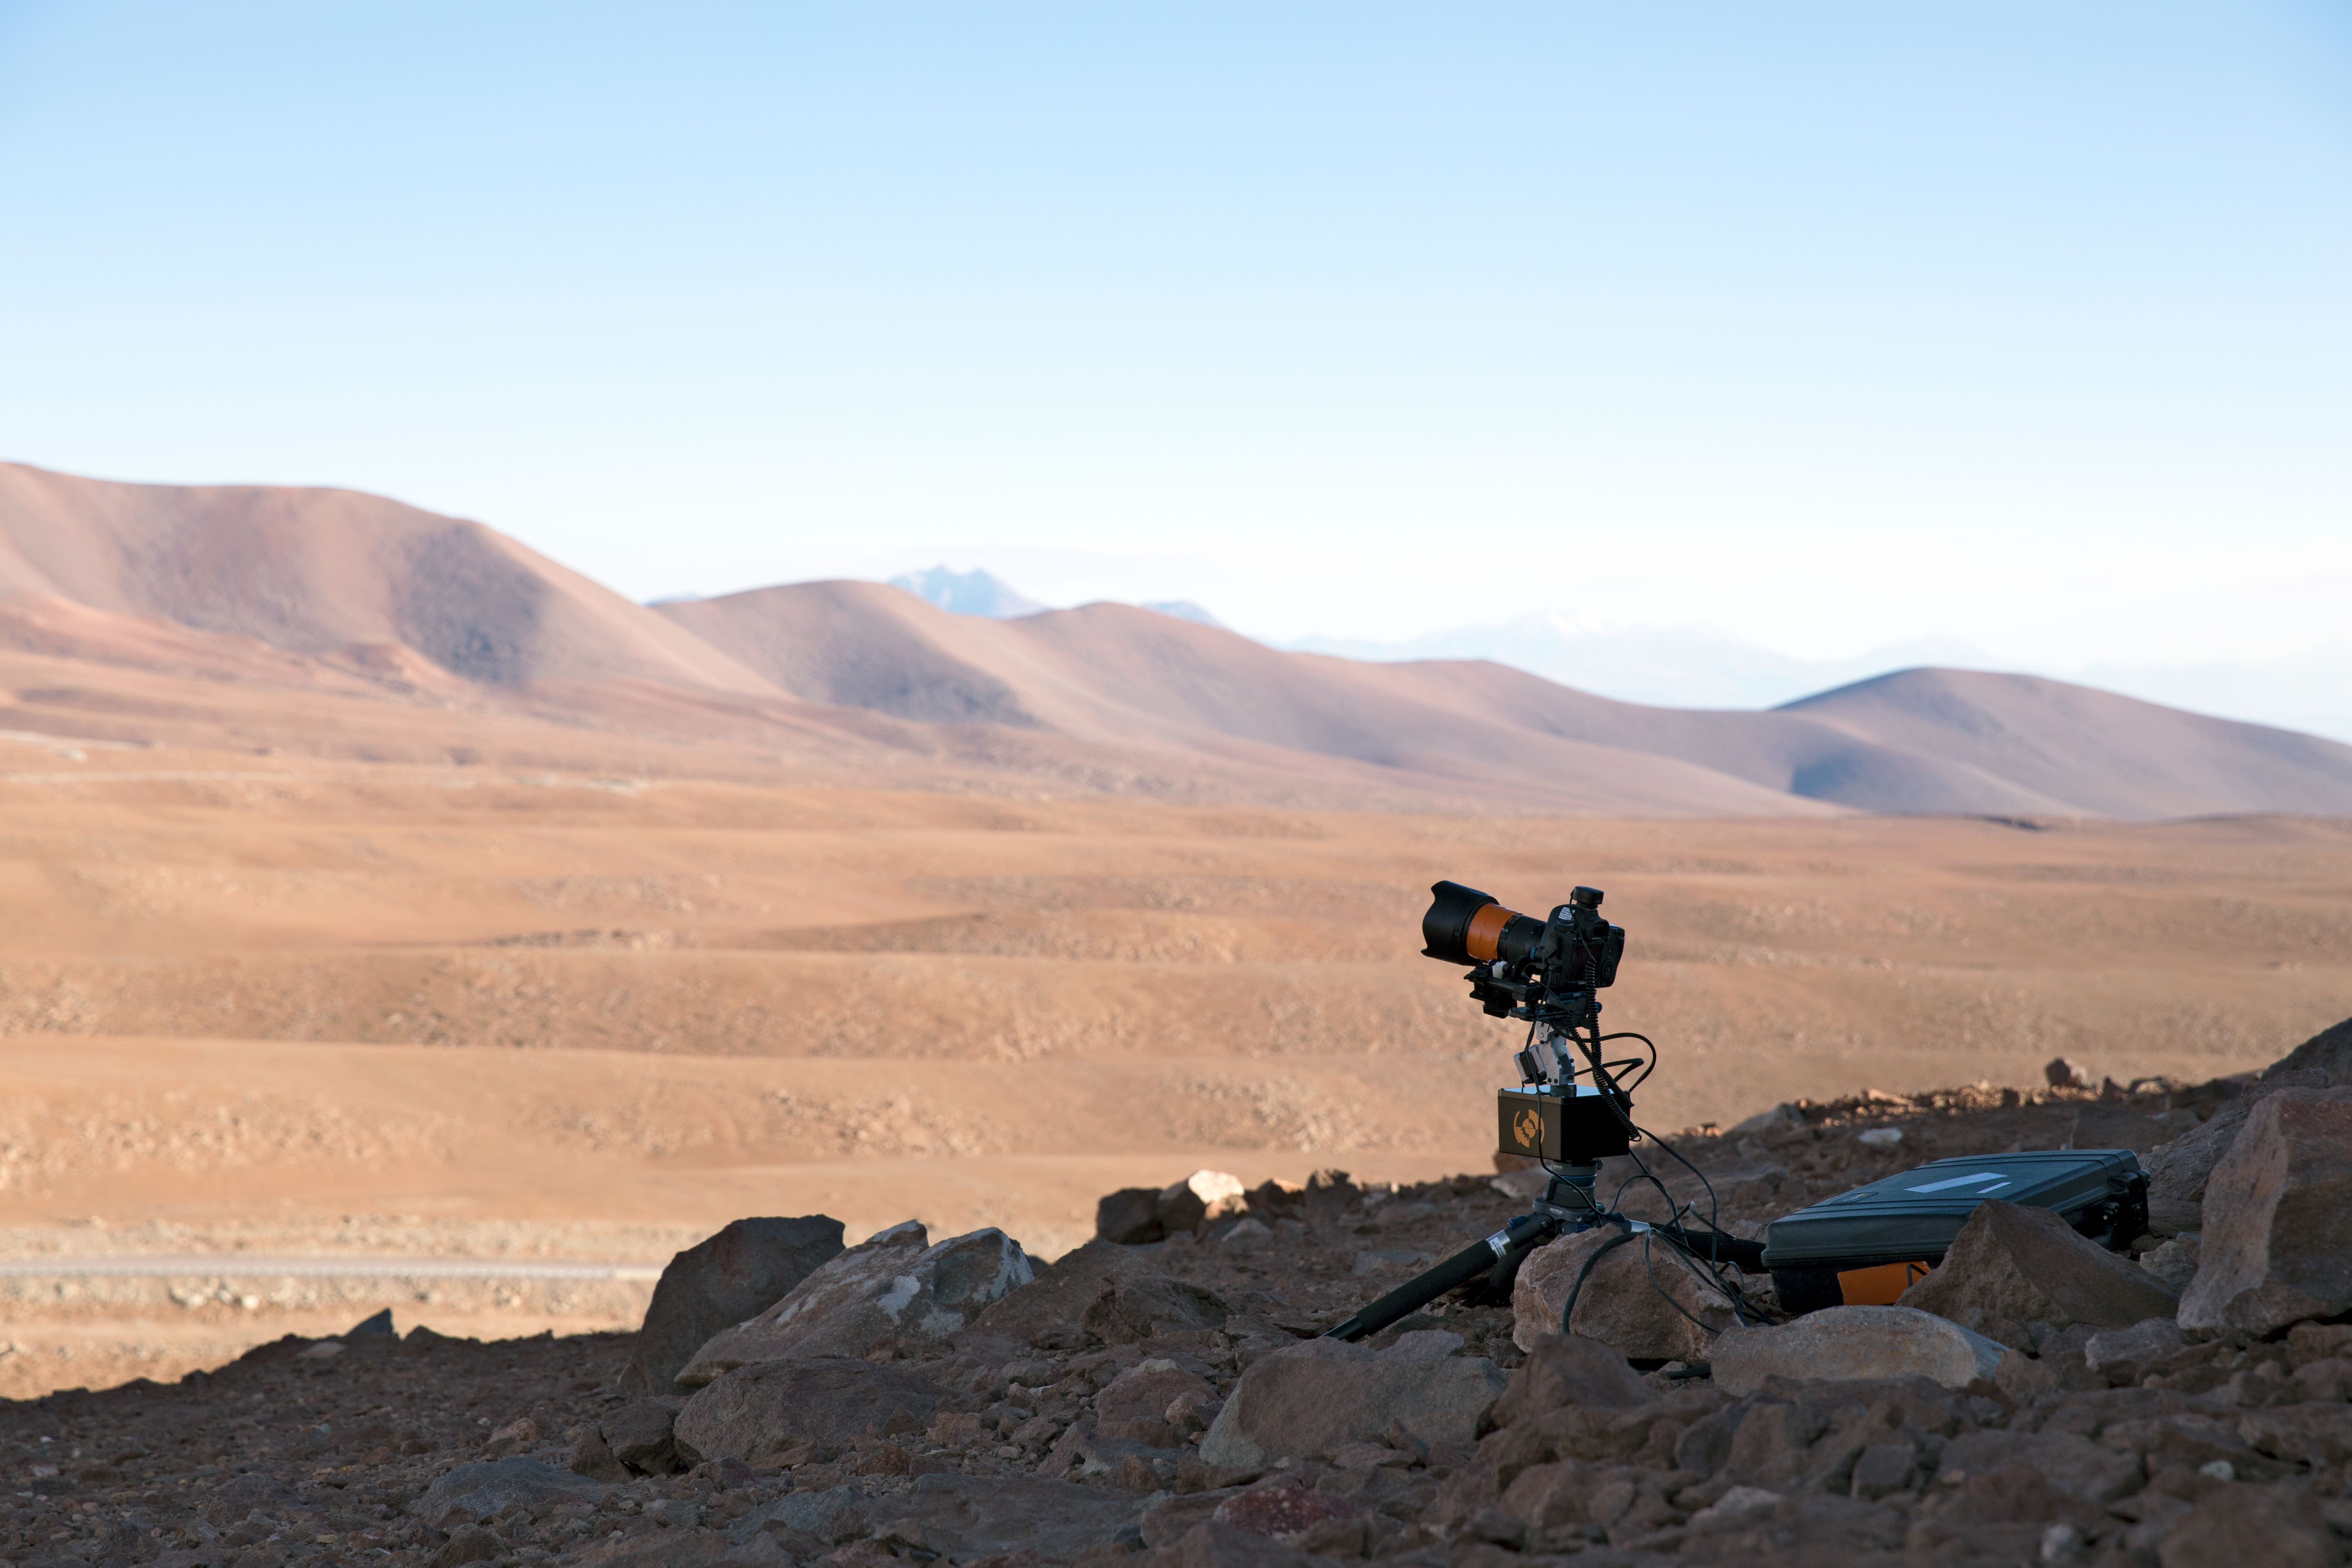

Time-lapse bot setup for distant shots

“Time-lapse Bot” set up — an autonomous GBTimelapse Rig, using Intecro XTPower powerbanks for powering an Emotimo TB3 motion control and a Canon 6D. Taken during the ESO Ultra HD Expedition.

Credit: ESO/C.Malin